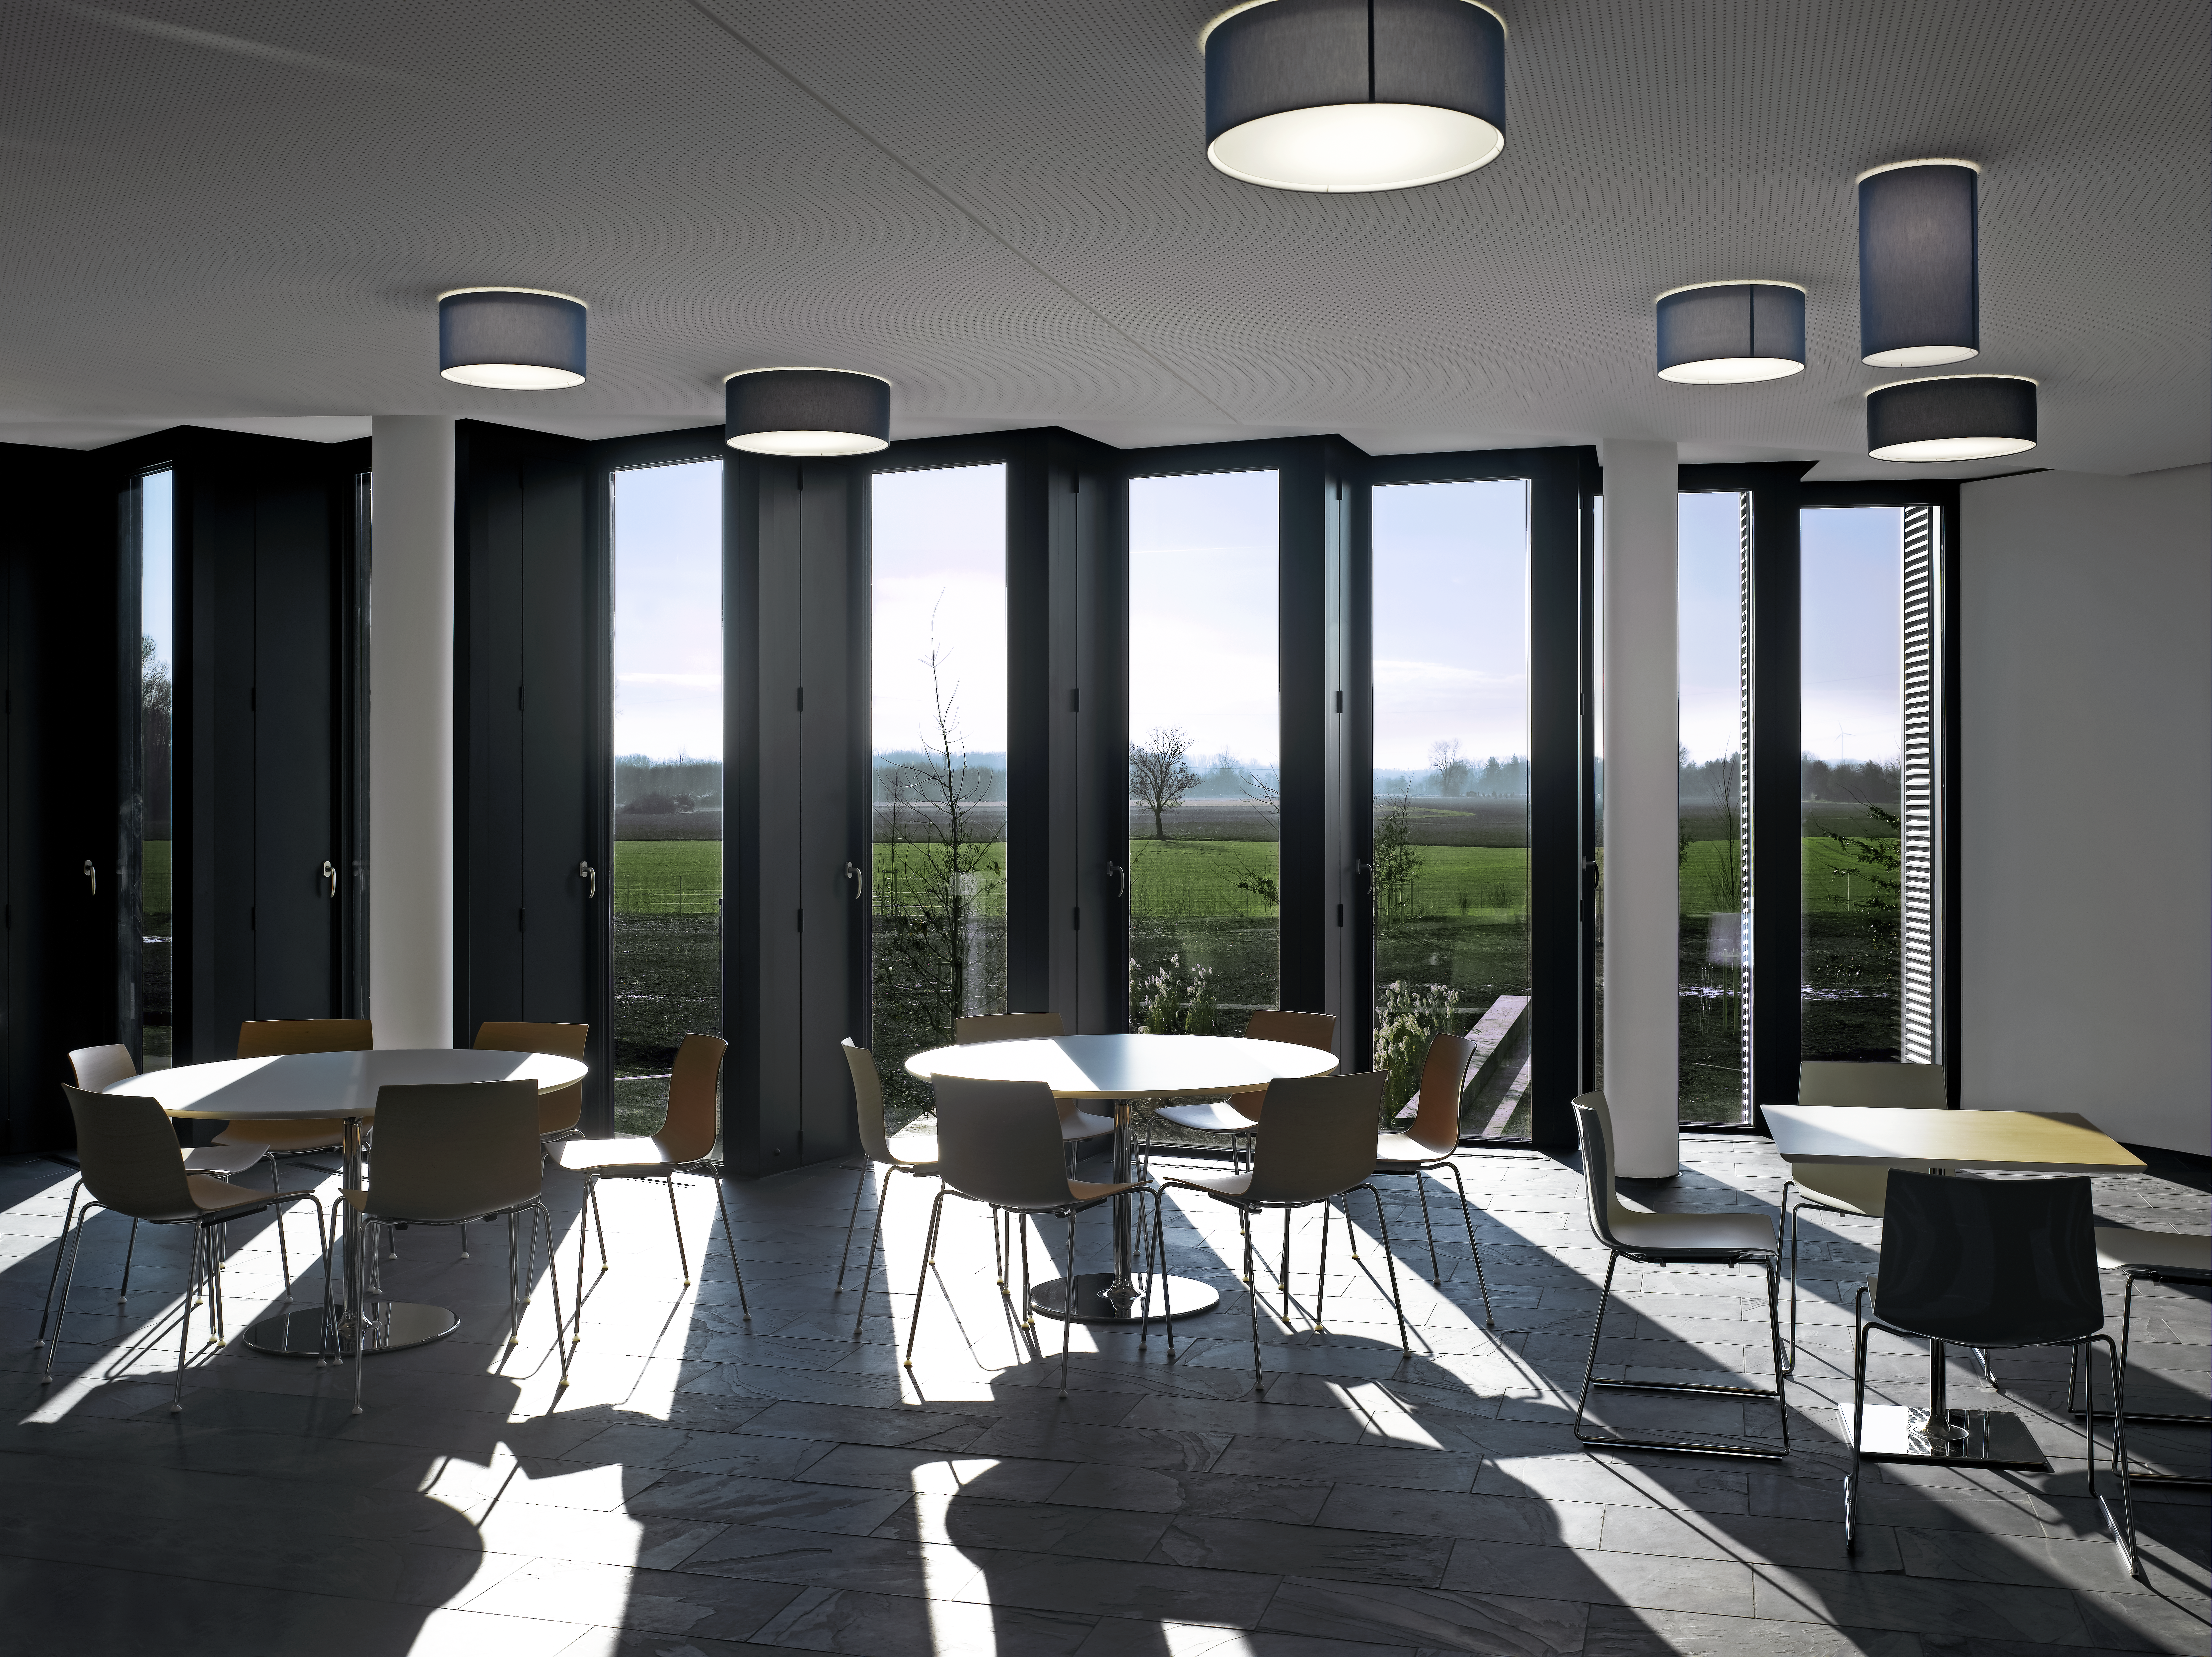

A new cafeteria

To give the working ESO staff a place to meet for lunch and coffee breaks, a large cafeteria was integrated into the new office building at the ESO Headquarters in Garching, Germany.

Credit: Roland Halbe/ESO